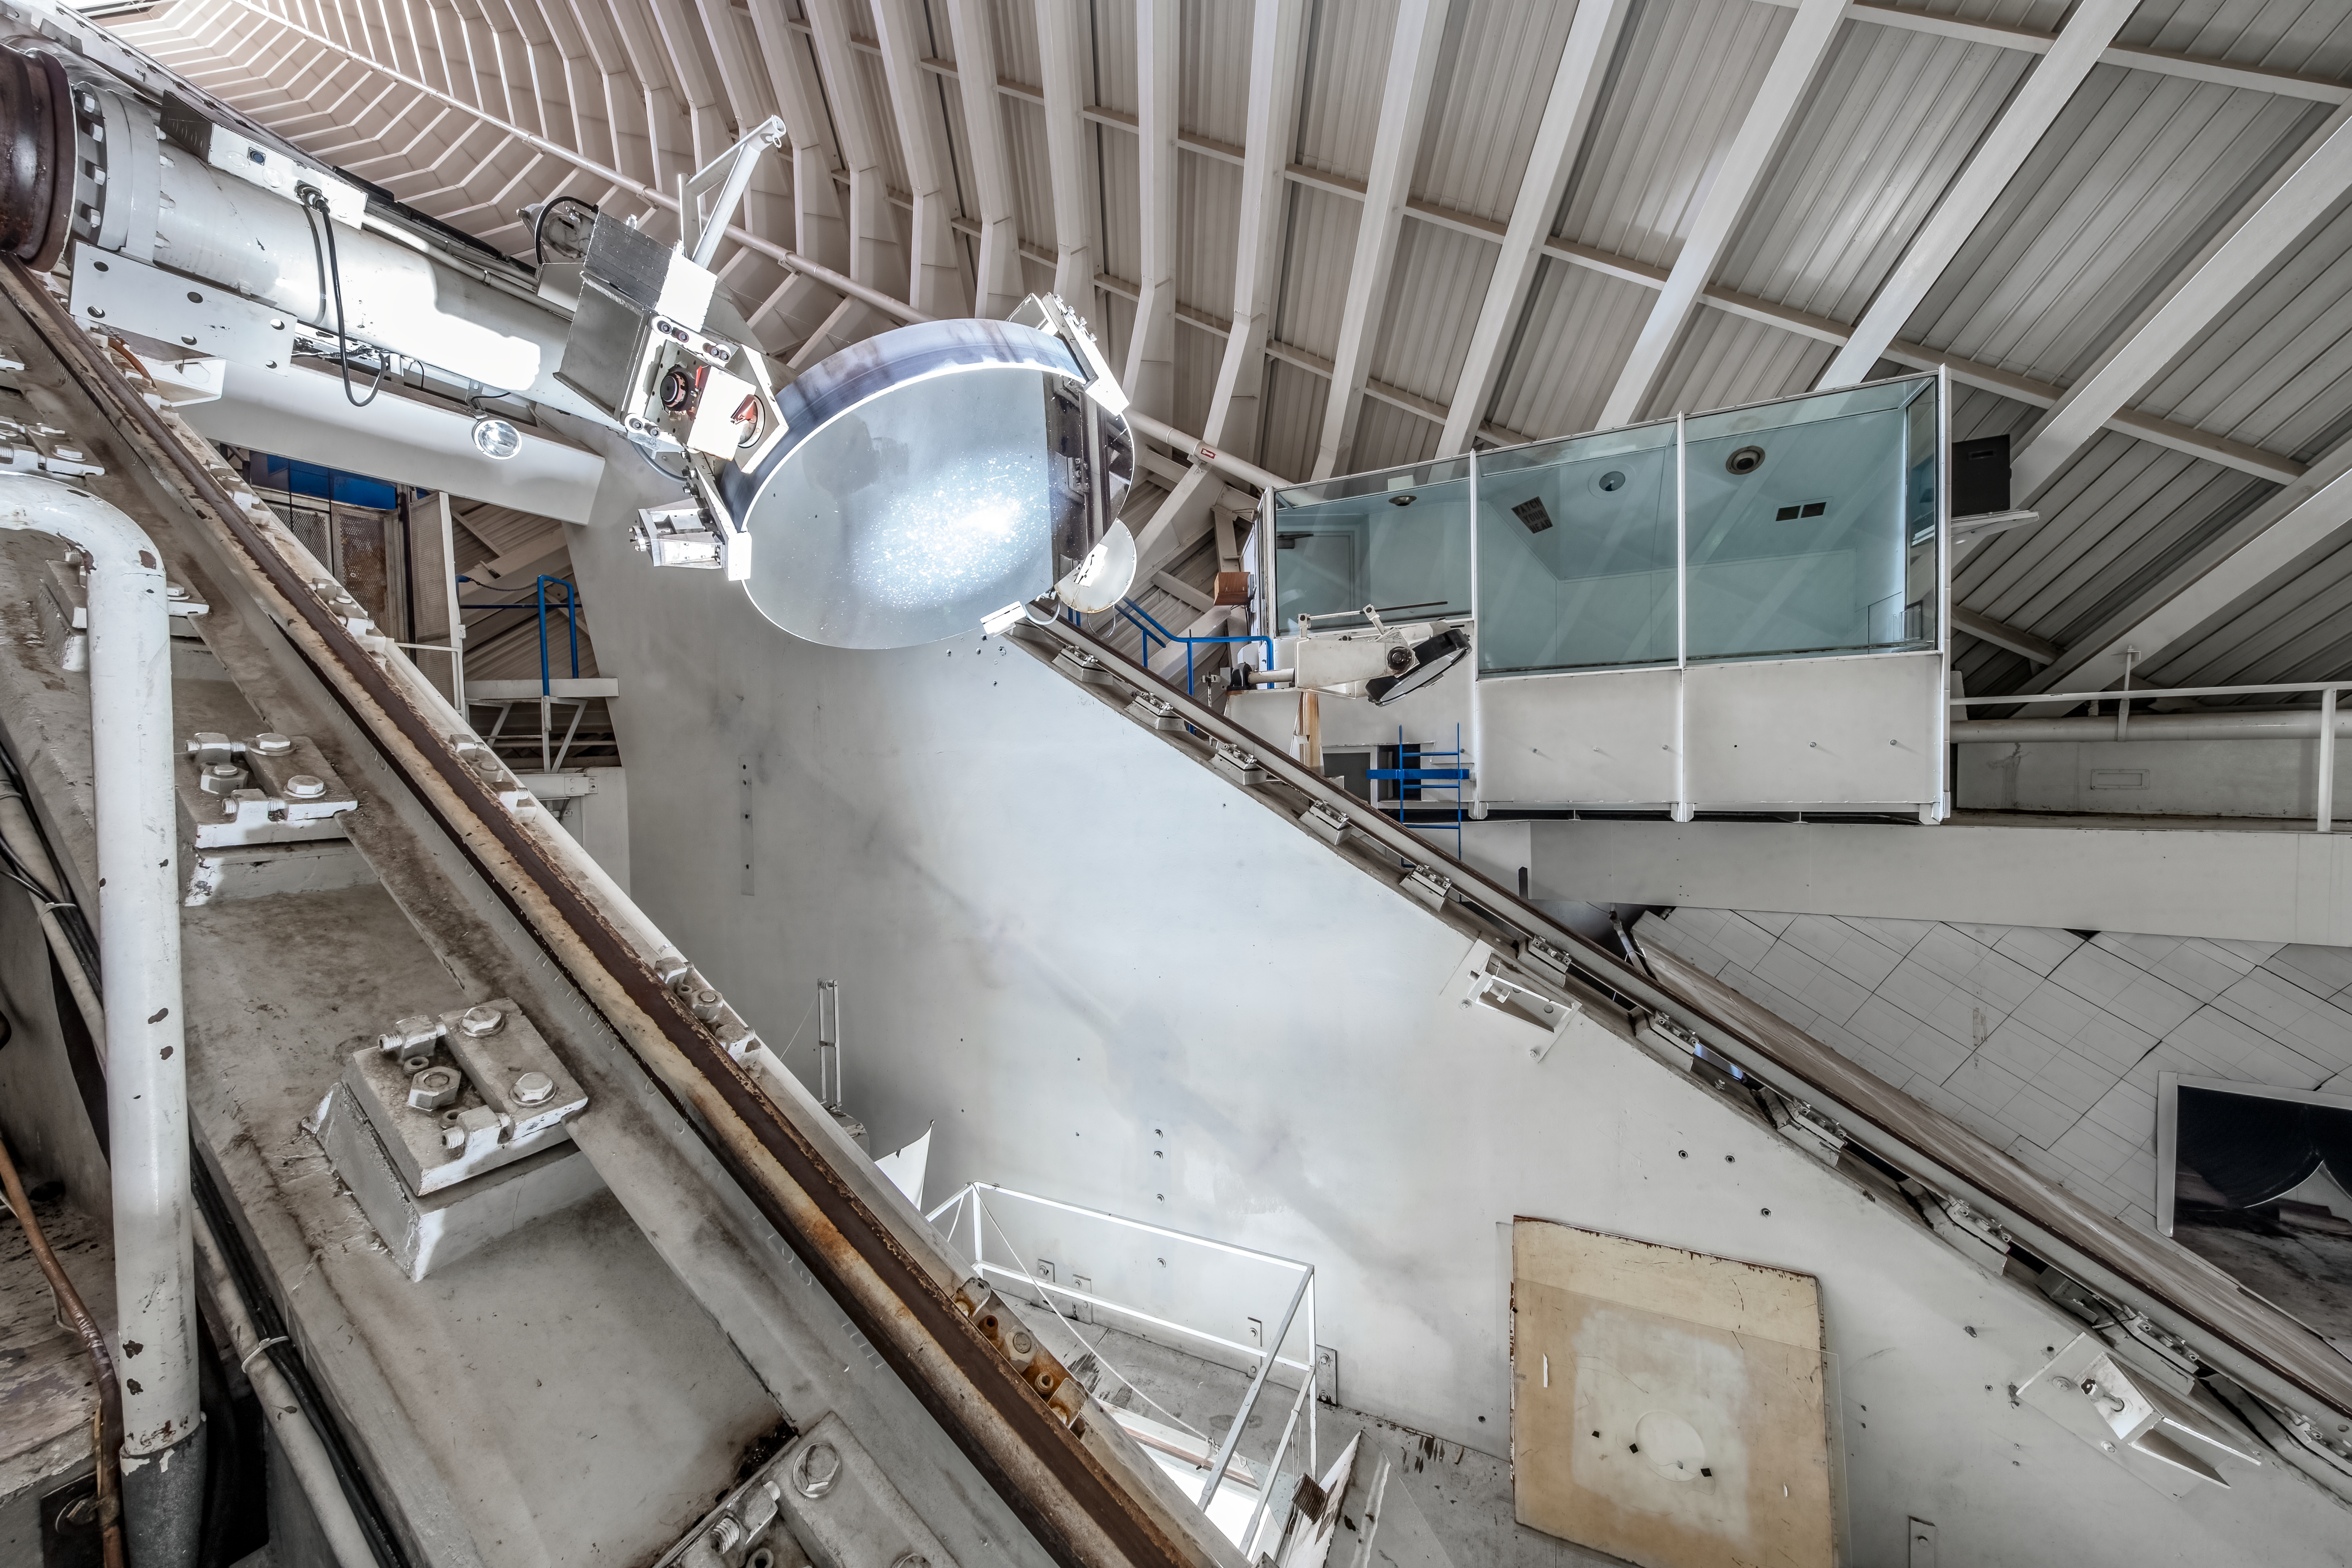

Inside the McMath-Pierce Solar Telescope.

Inside the McMath-Pierce Solar Telescope at Kitt Peak National Observatory (KPNO), a Program of NSF NOIRLab. The McMath-Pierce Solar Telescope was the largest solar telescope in the world upon its completion in 1962, a title it held until the first light of the National Solar Observatory’s Daniel K. Inouye Solar Telescope in December 2019. The interior of the McMath-Pierce Solar Telescope is currently being renovated to become the Windows on the Universe Center for Astronomy Outreach.

Credit: KPNO/NOIRLab/NSF/AURA/D. Salman